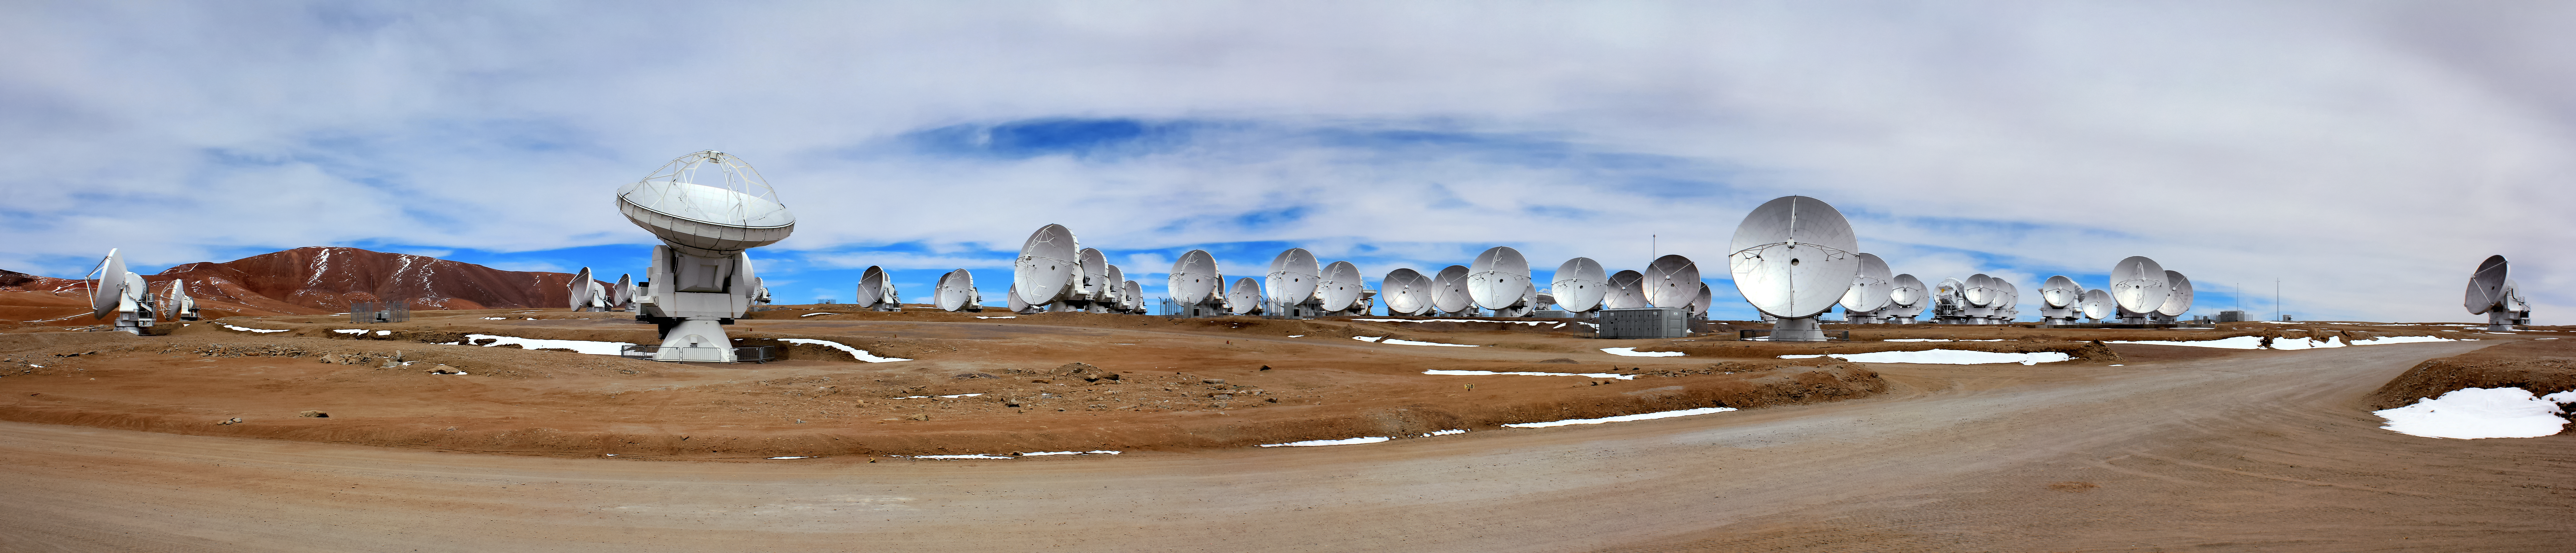

ALMA antennas on the Chajnantor plateau

A panoramic view of ALMA antennas on the Chajnantor Plateau. The Plateau, located 5000 metres above sea level, provides an ideal environment for ALMA's observations of the universe at millimetre- and submillimetre-wavelengths.

Credit: D. Schreiner and S. Degezelle/ESO